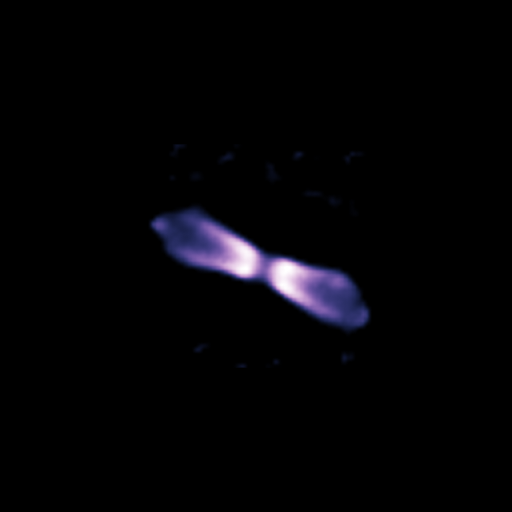

Shell around V445 Puppis (March 2005)

Using the NACO adaptive optics instrument on ESO's Very Large Telescope and its ability to obtain images as sharp as if taken from space, astronomers looked at a bipolar shell ejected by a "vampire star", which underwent an outburst after gulping down part of its companion’s matter.

Credit: ESO/P.A. Woudt